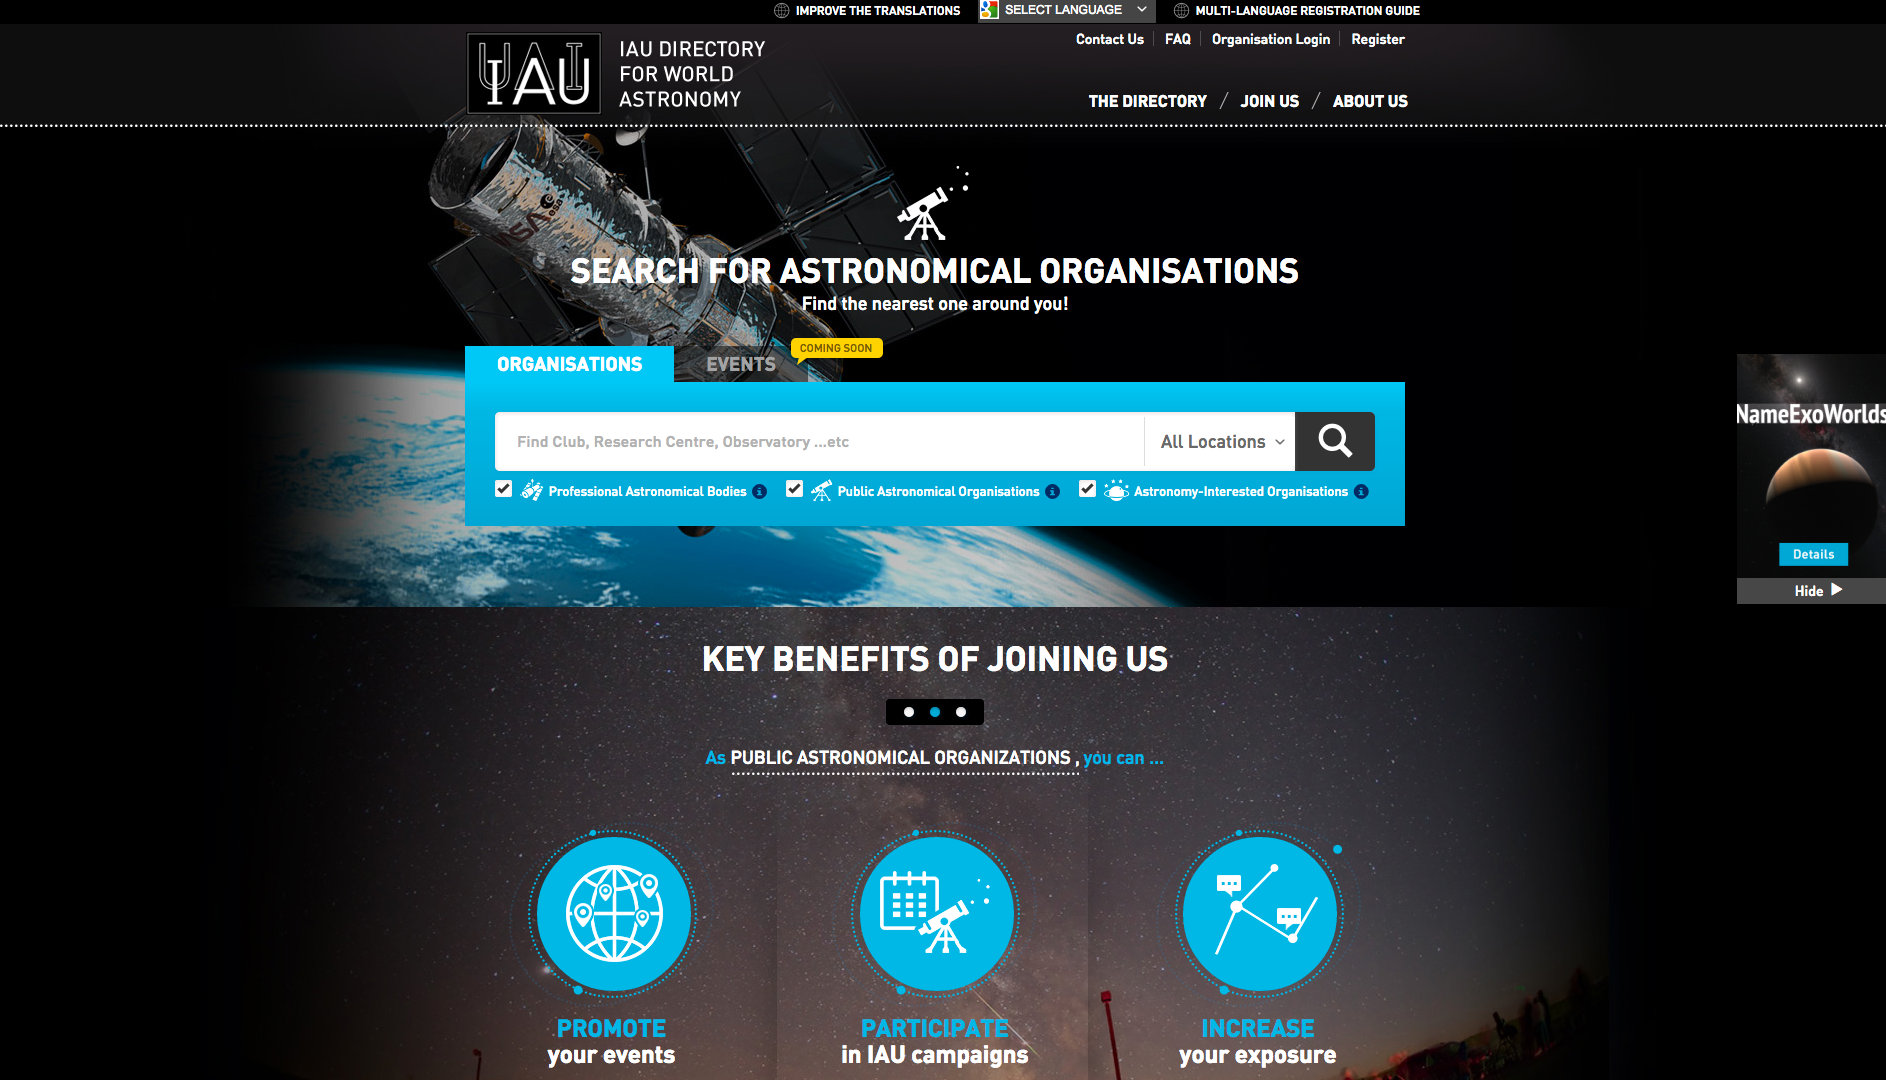

Screenshot of the IAU Directory for World Astronomy website

For more information, visit the website "IAU Directory for World Astronomy".

Credit: IAU